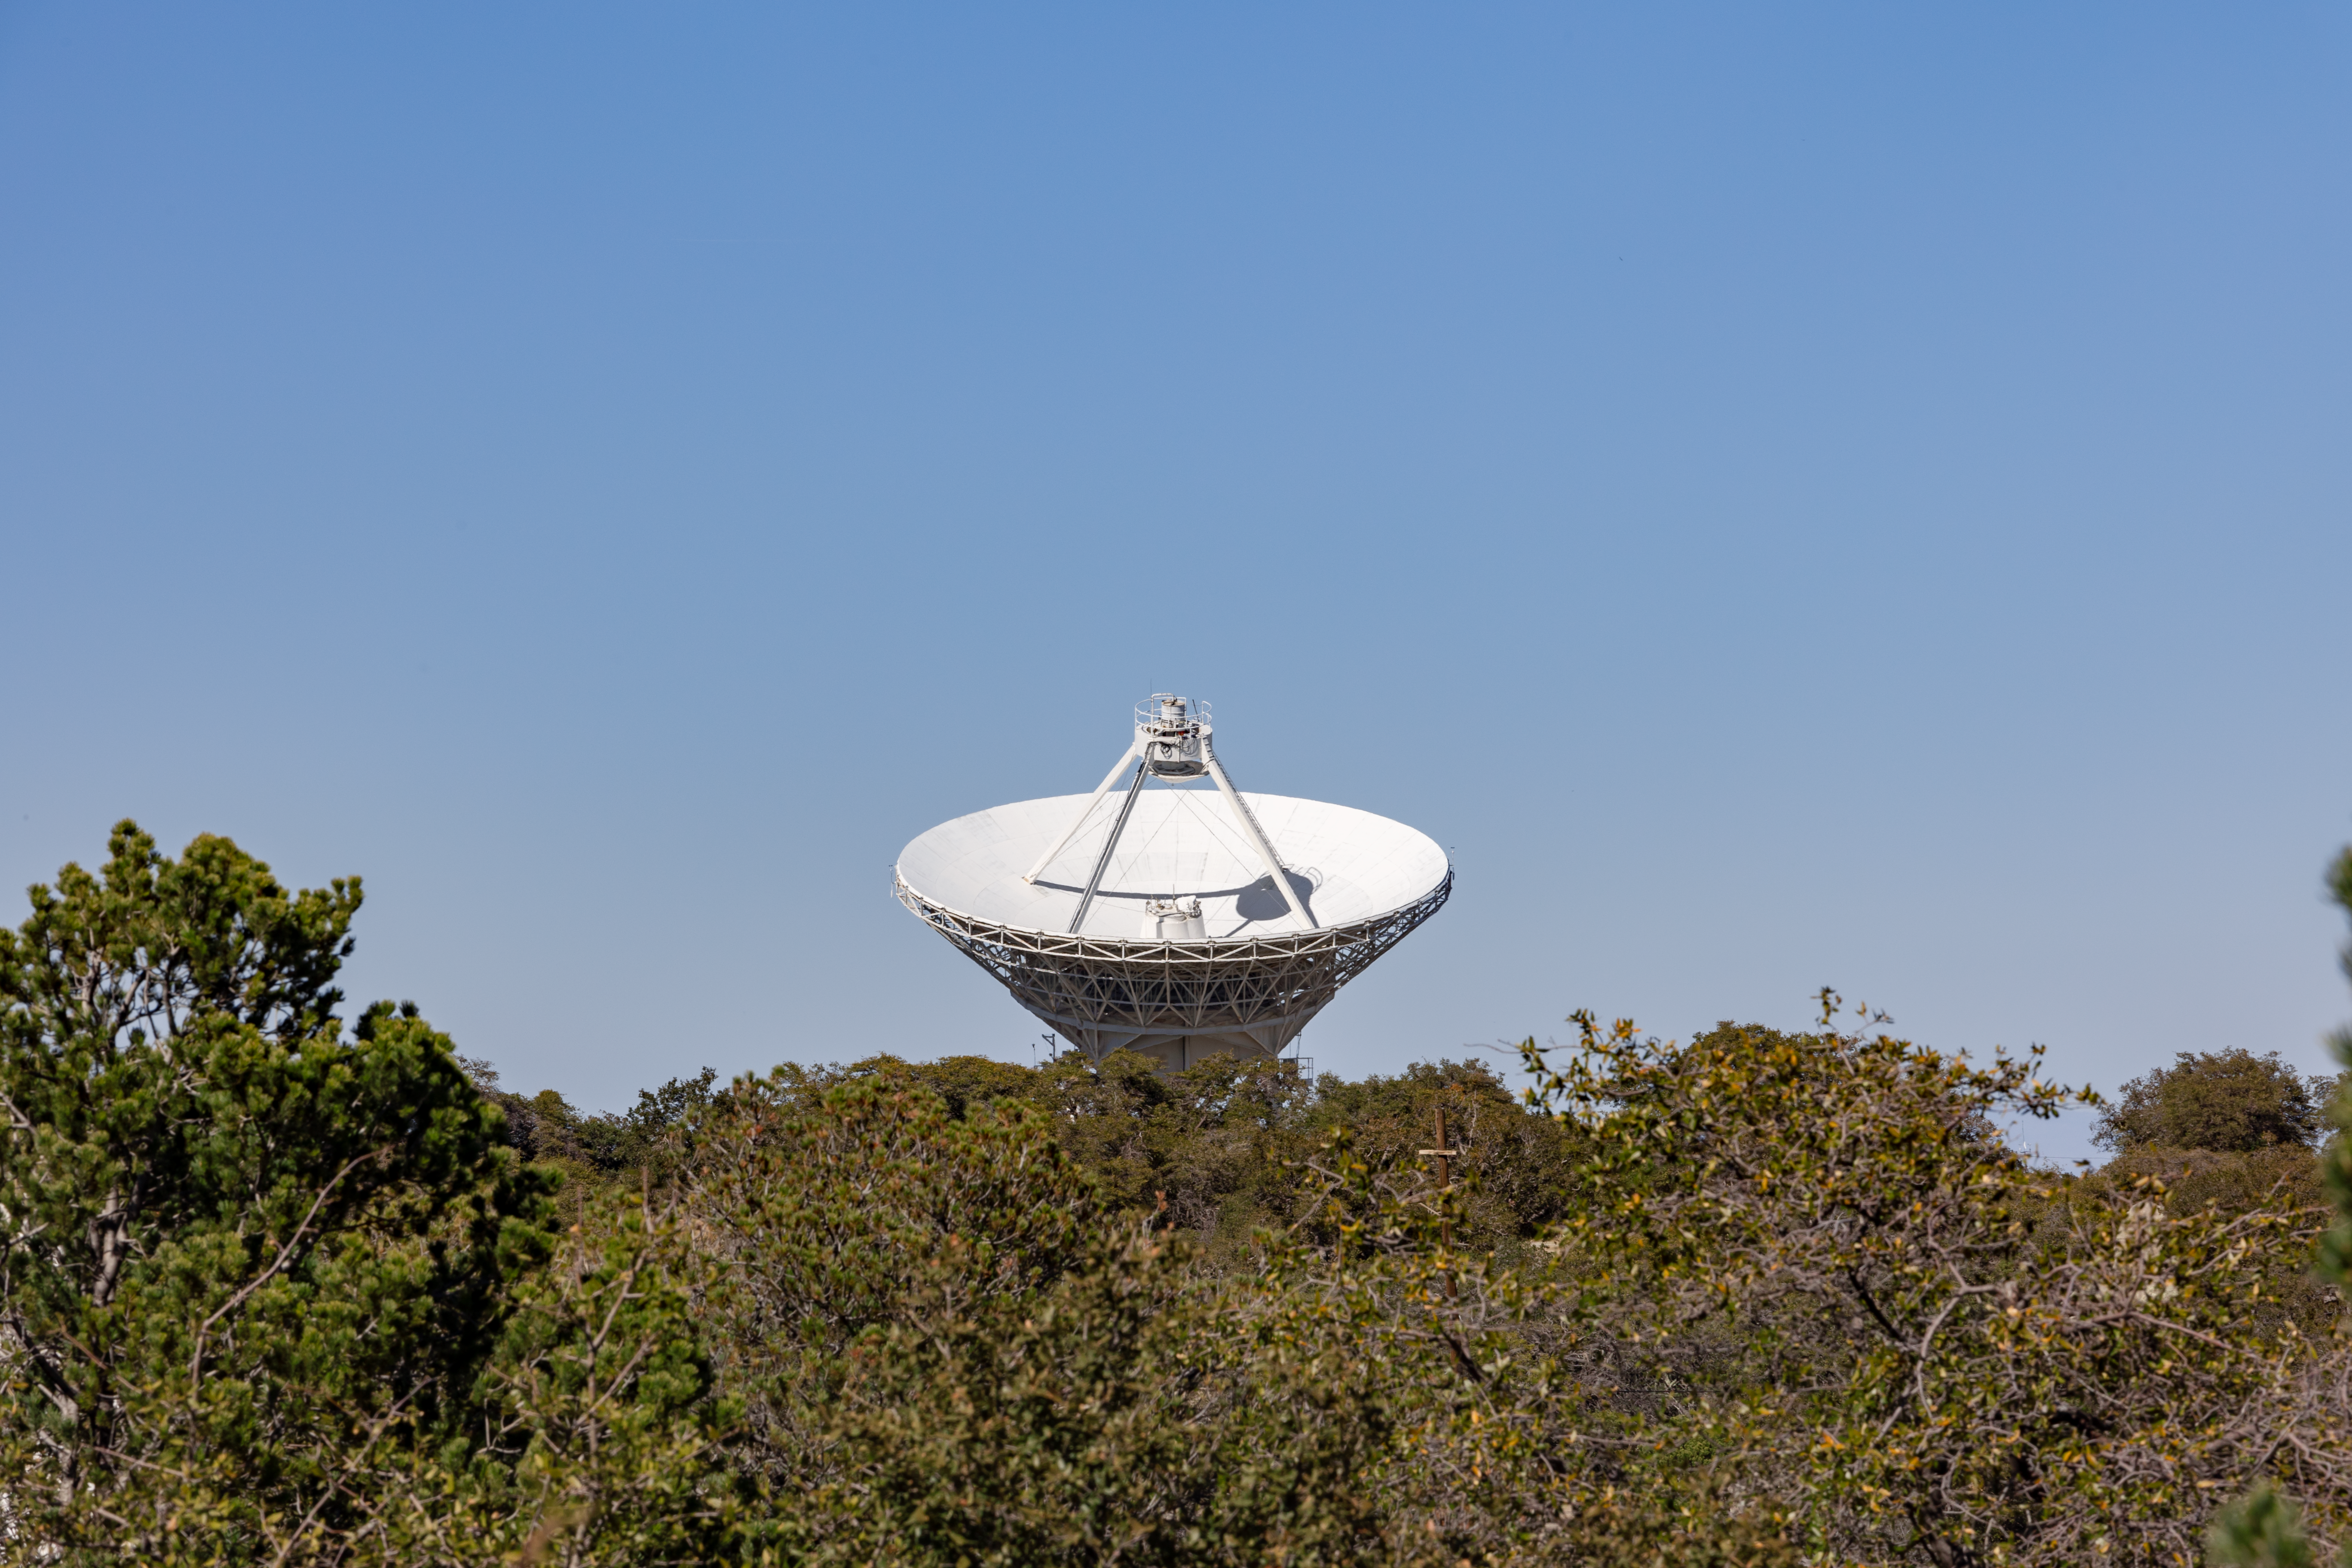

Very Long Baseline Array Dish

The Very Long Baseline Array Dish peeking above the Arizona brush on Kitt Peak National Observatory.

Credit: KPNO/NOIRLab/NSF/AURA/T. Slovinský